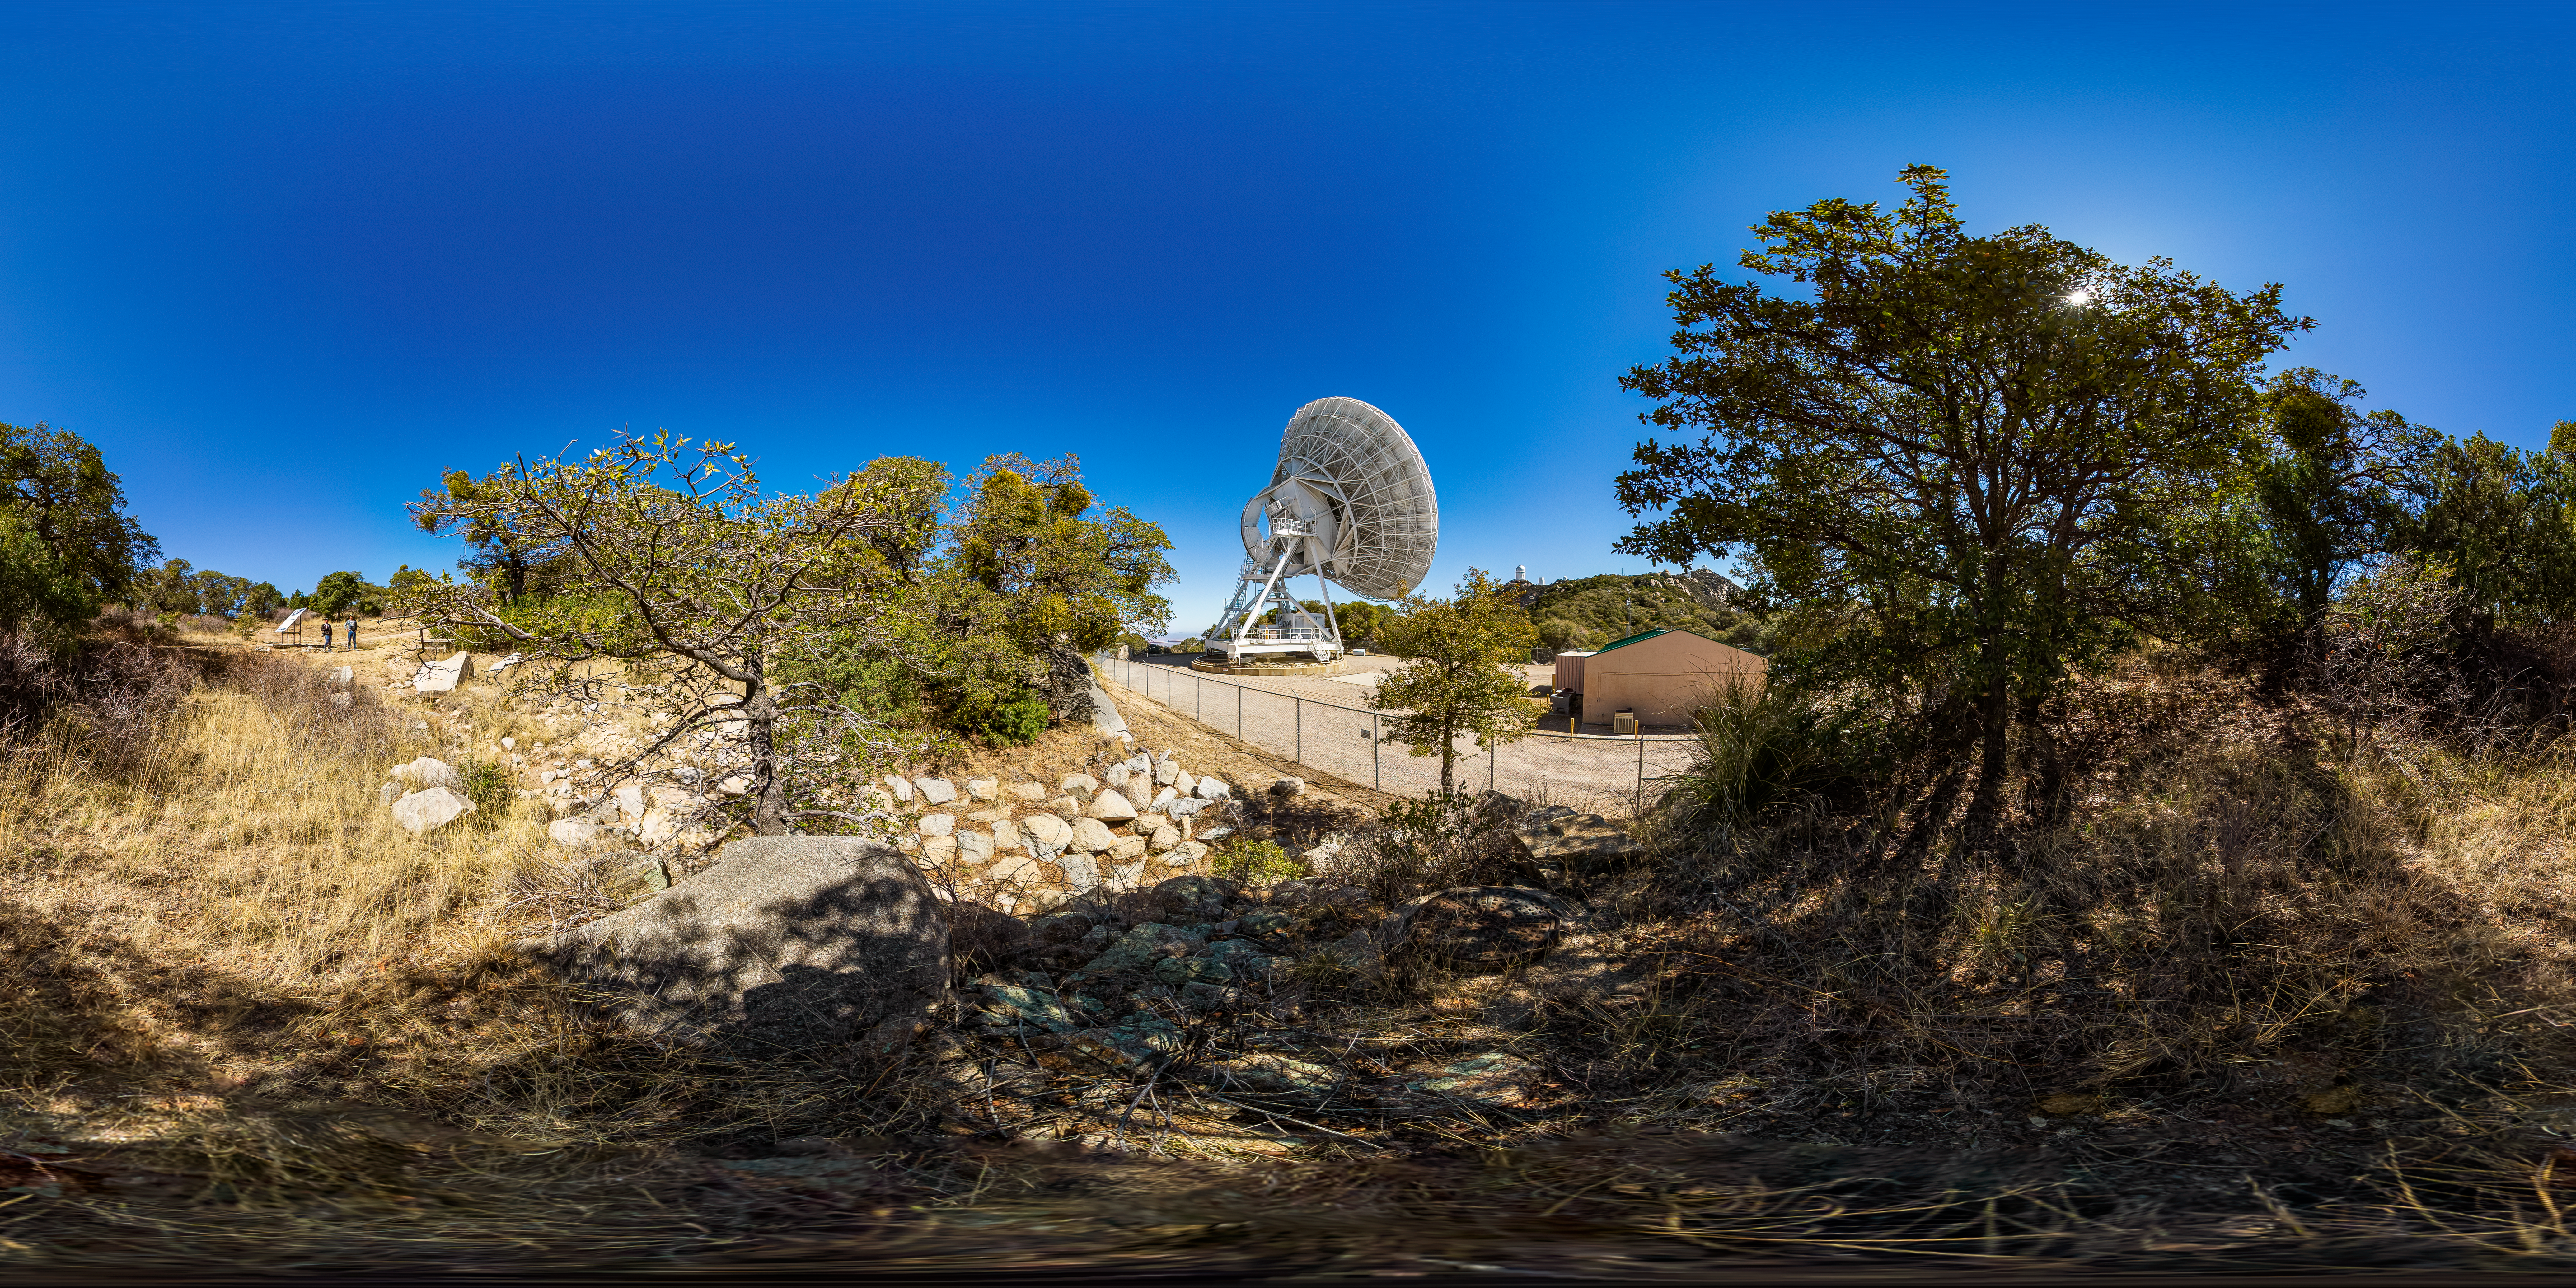

Very Long Baseline Array Dish 360 Panorama

A 360 panorama view of NRAO's Very Long Baseline Array (VLBA) Dish located at Kitt Peak National Observatory (KPNO), a Program of NSF NOIRLab. The array consists of 10 identical antennas, separated by distances from 200 kilometers to transcontinental 8600 kilometers (with the longest baseline between Maunakea, Hawai’i and St. Croix, Virgin Islands). The VLBA Dish is controlled remotely from the Science Operations Center in Socorro, New Mexico.

Credit: KPNO/NOIRLab/NSF/AURA/T. Matsopoulos